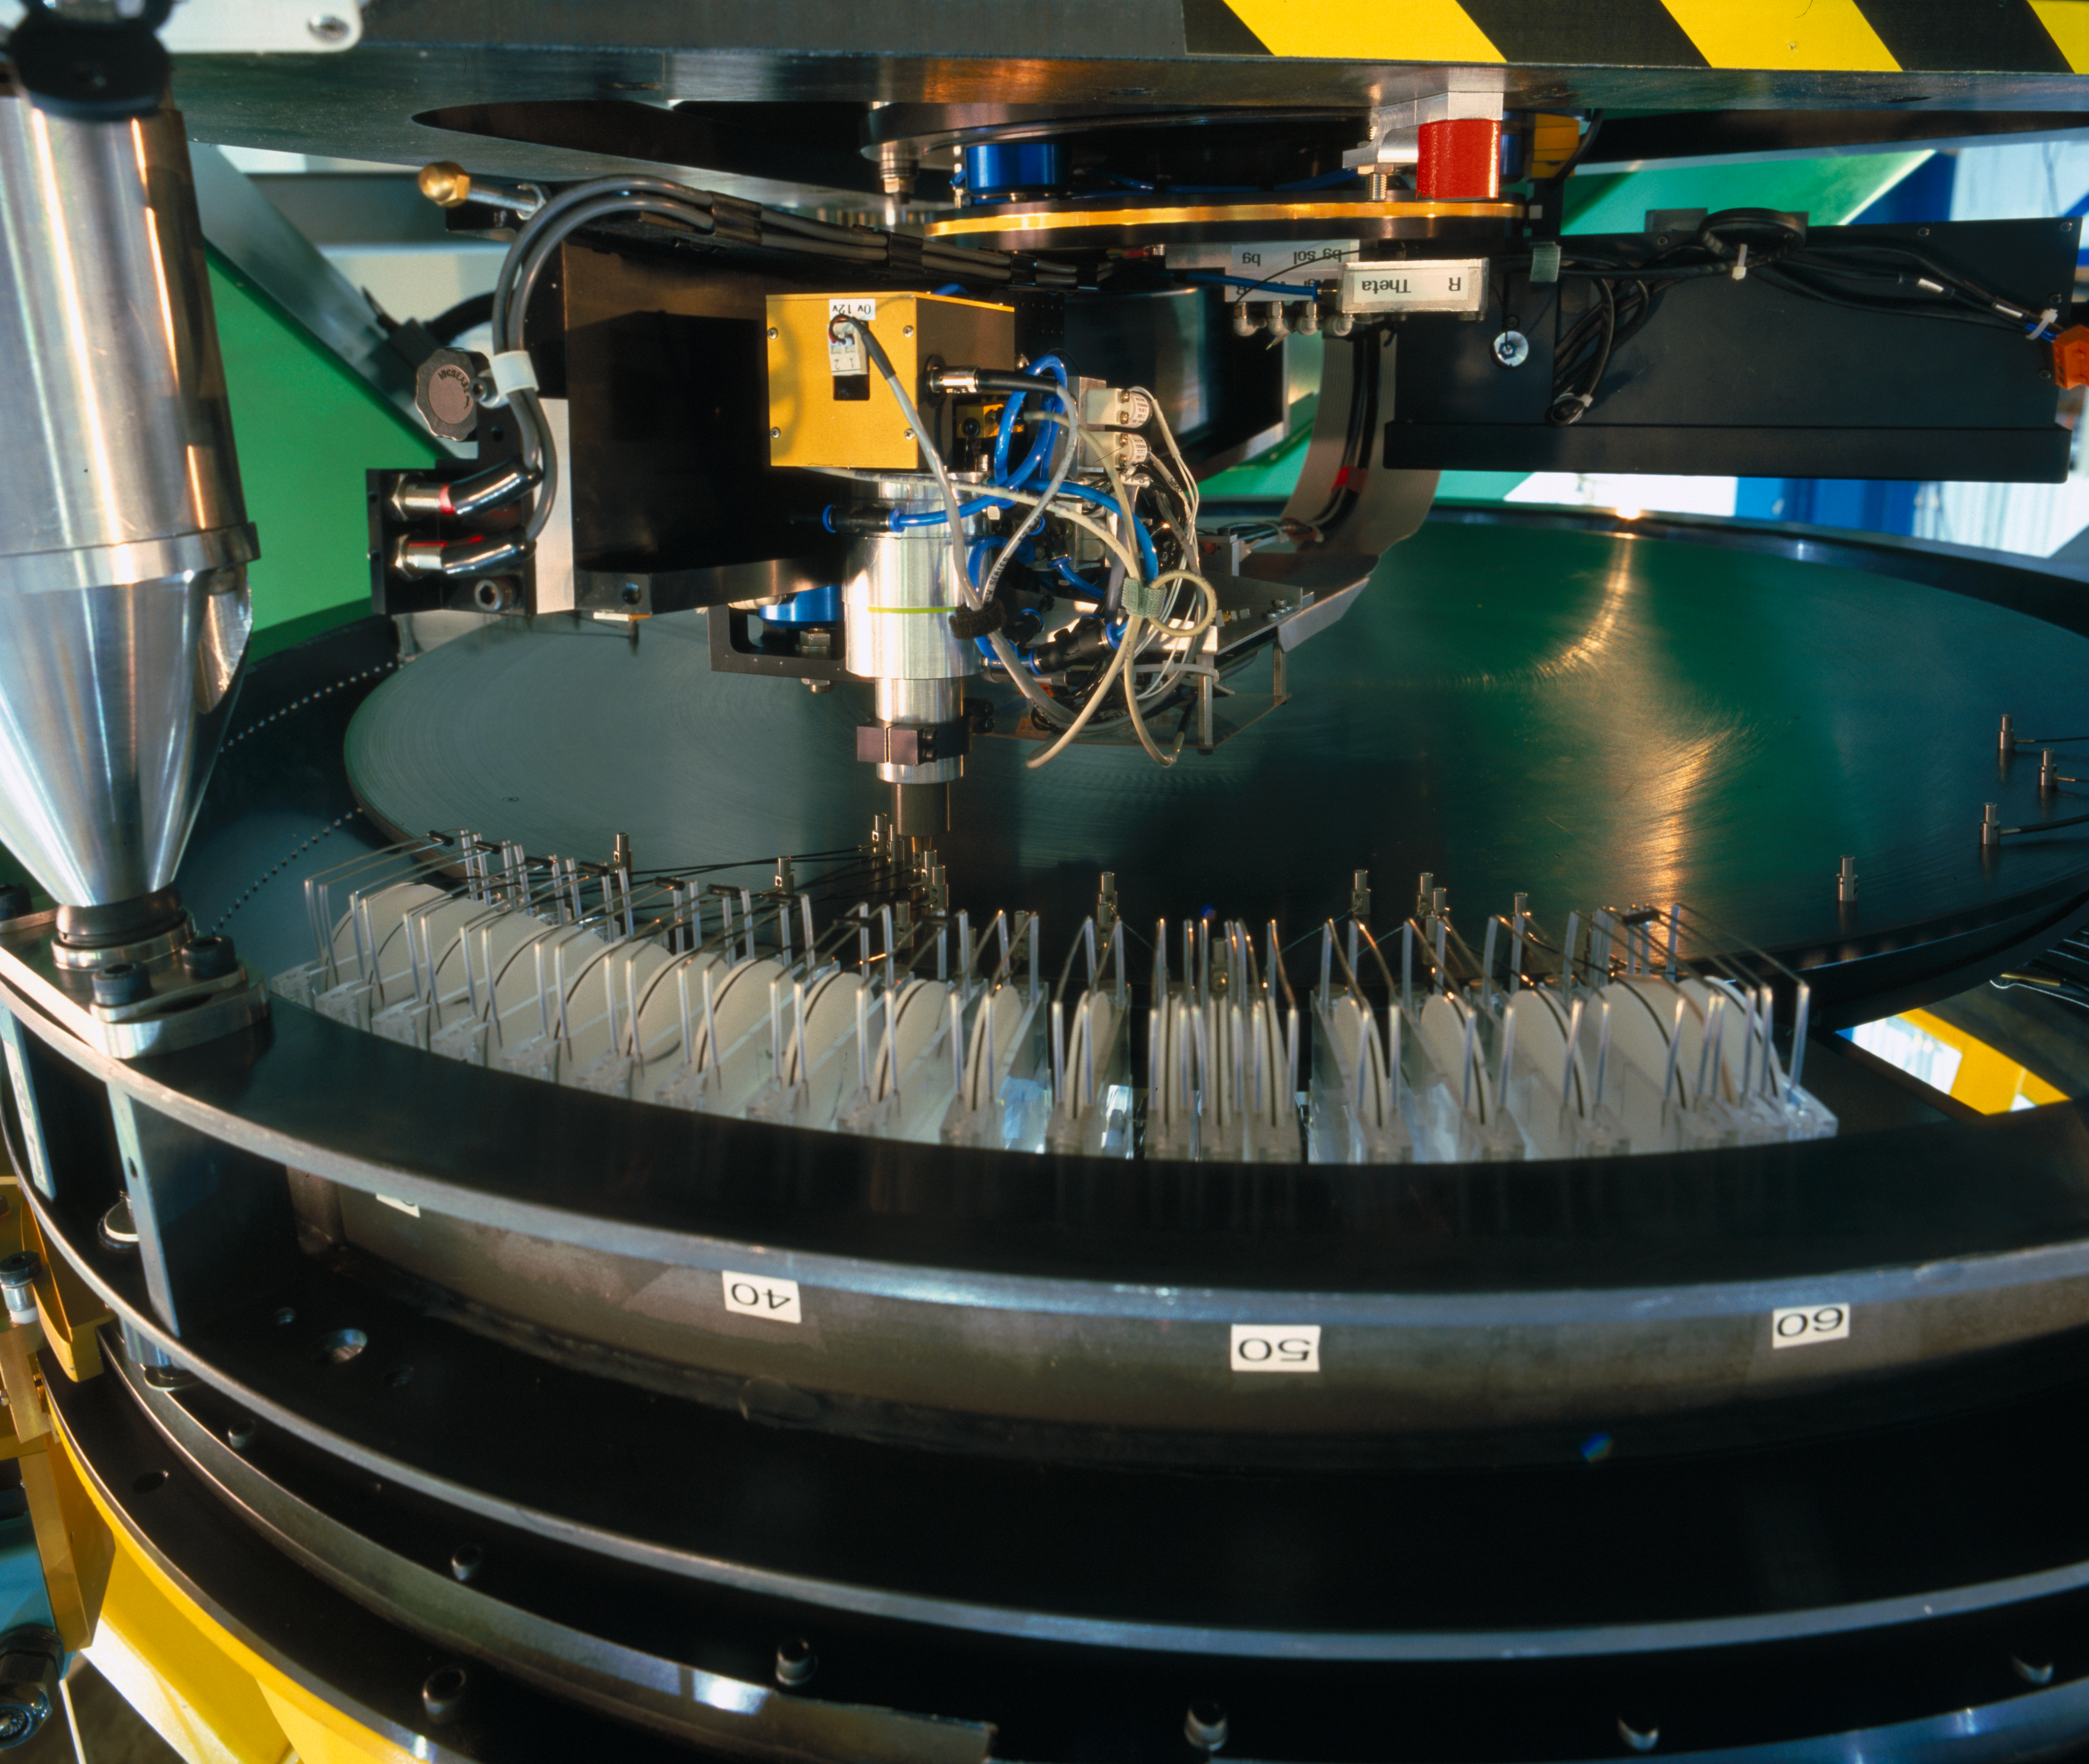

VLT fibre positioner

The OzPoz fibre positioner at the FLAMES/GIRAFFE instrument at the VLT is based on the successful concept developed for 2dF at the Anglo-Australian Observatory (AAO): while one plate is observing, the other one is positioning the fibres for the subsequent observations. The dead time between two observations is therefore limited to less than 15 minutes, guaranteeing a very good night duty cycle. OzPoz has the capability to host up to 560 fibre per plate. This picture was obtained in March 2002.

Credit: ESO